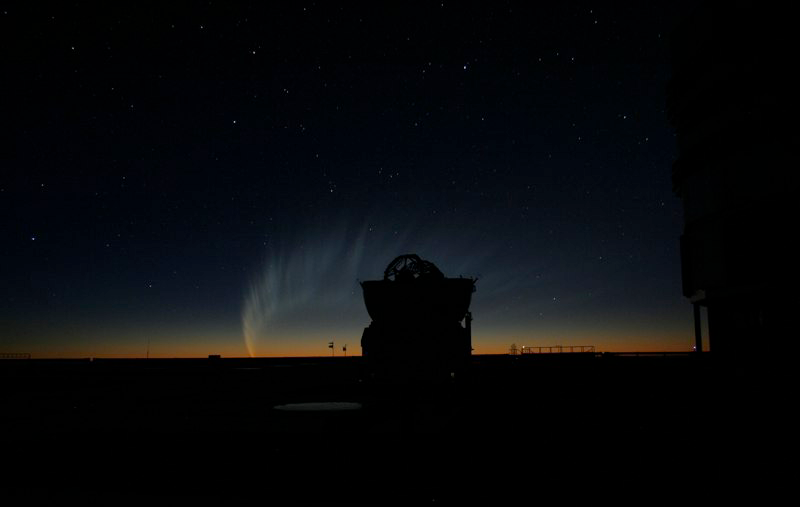

Comet McNaught

Images collected by ESO staff of the very bright comet McNaught that was visible in Europe early January 2007 and is presently visible from the Southern Hemisphere.

Credit: ESO/E. Jehin